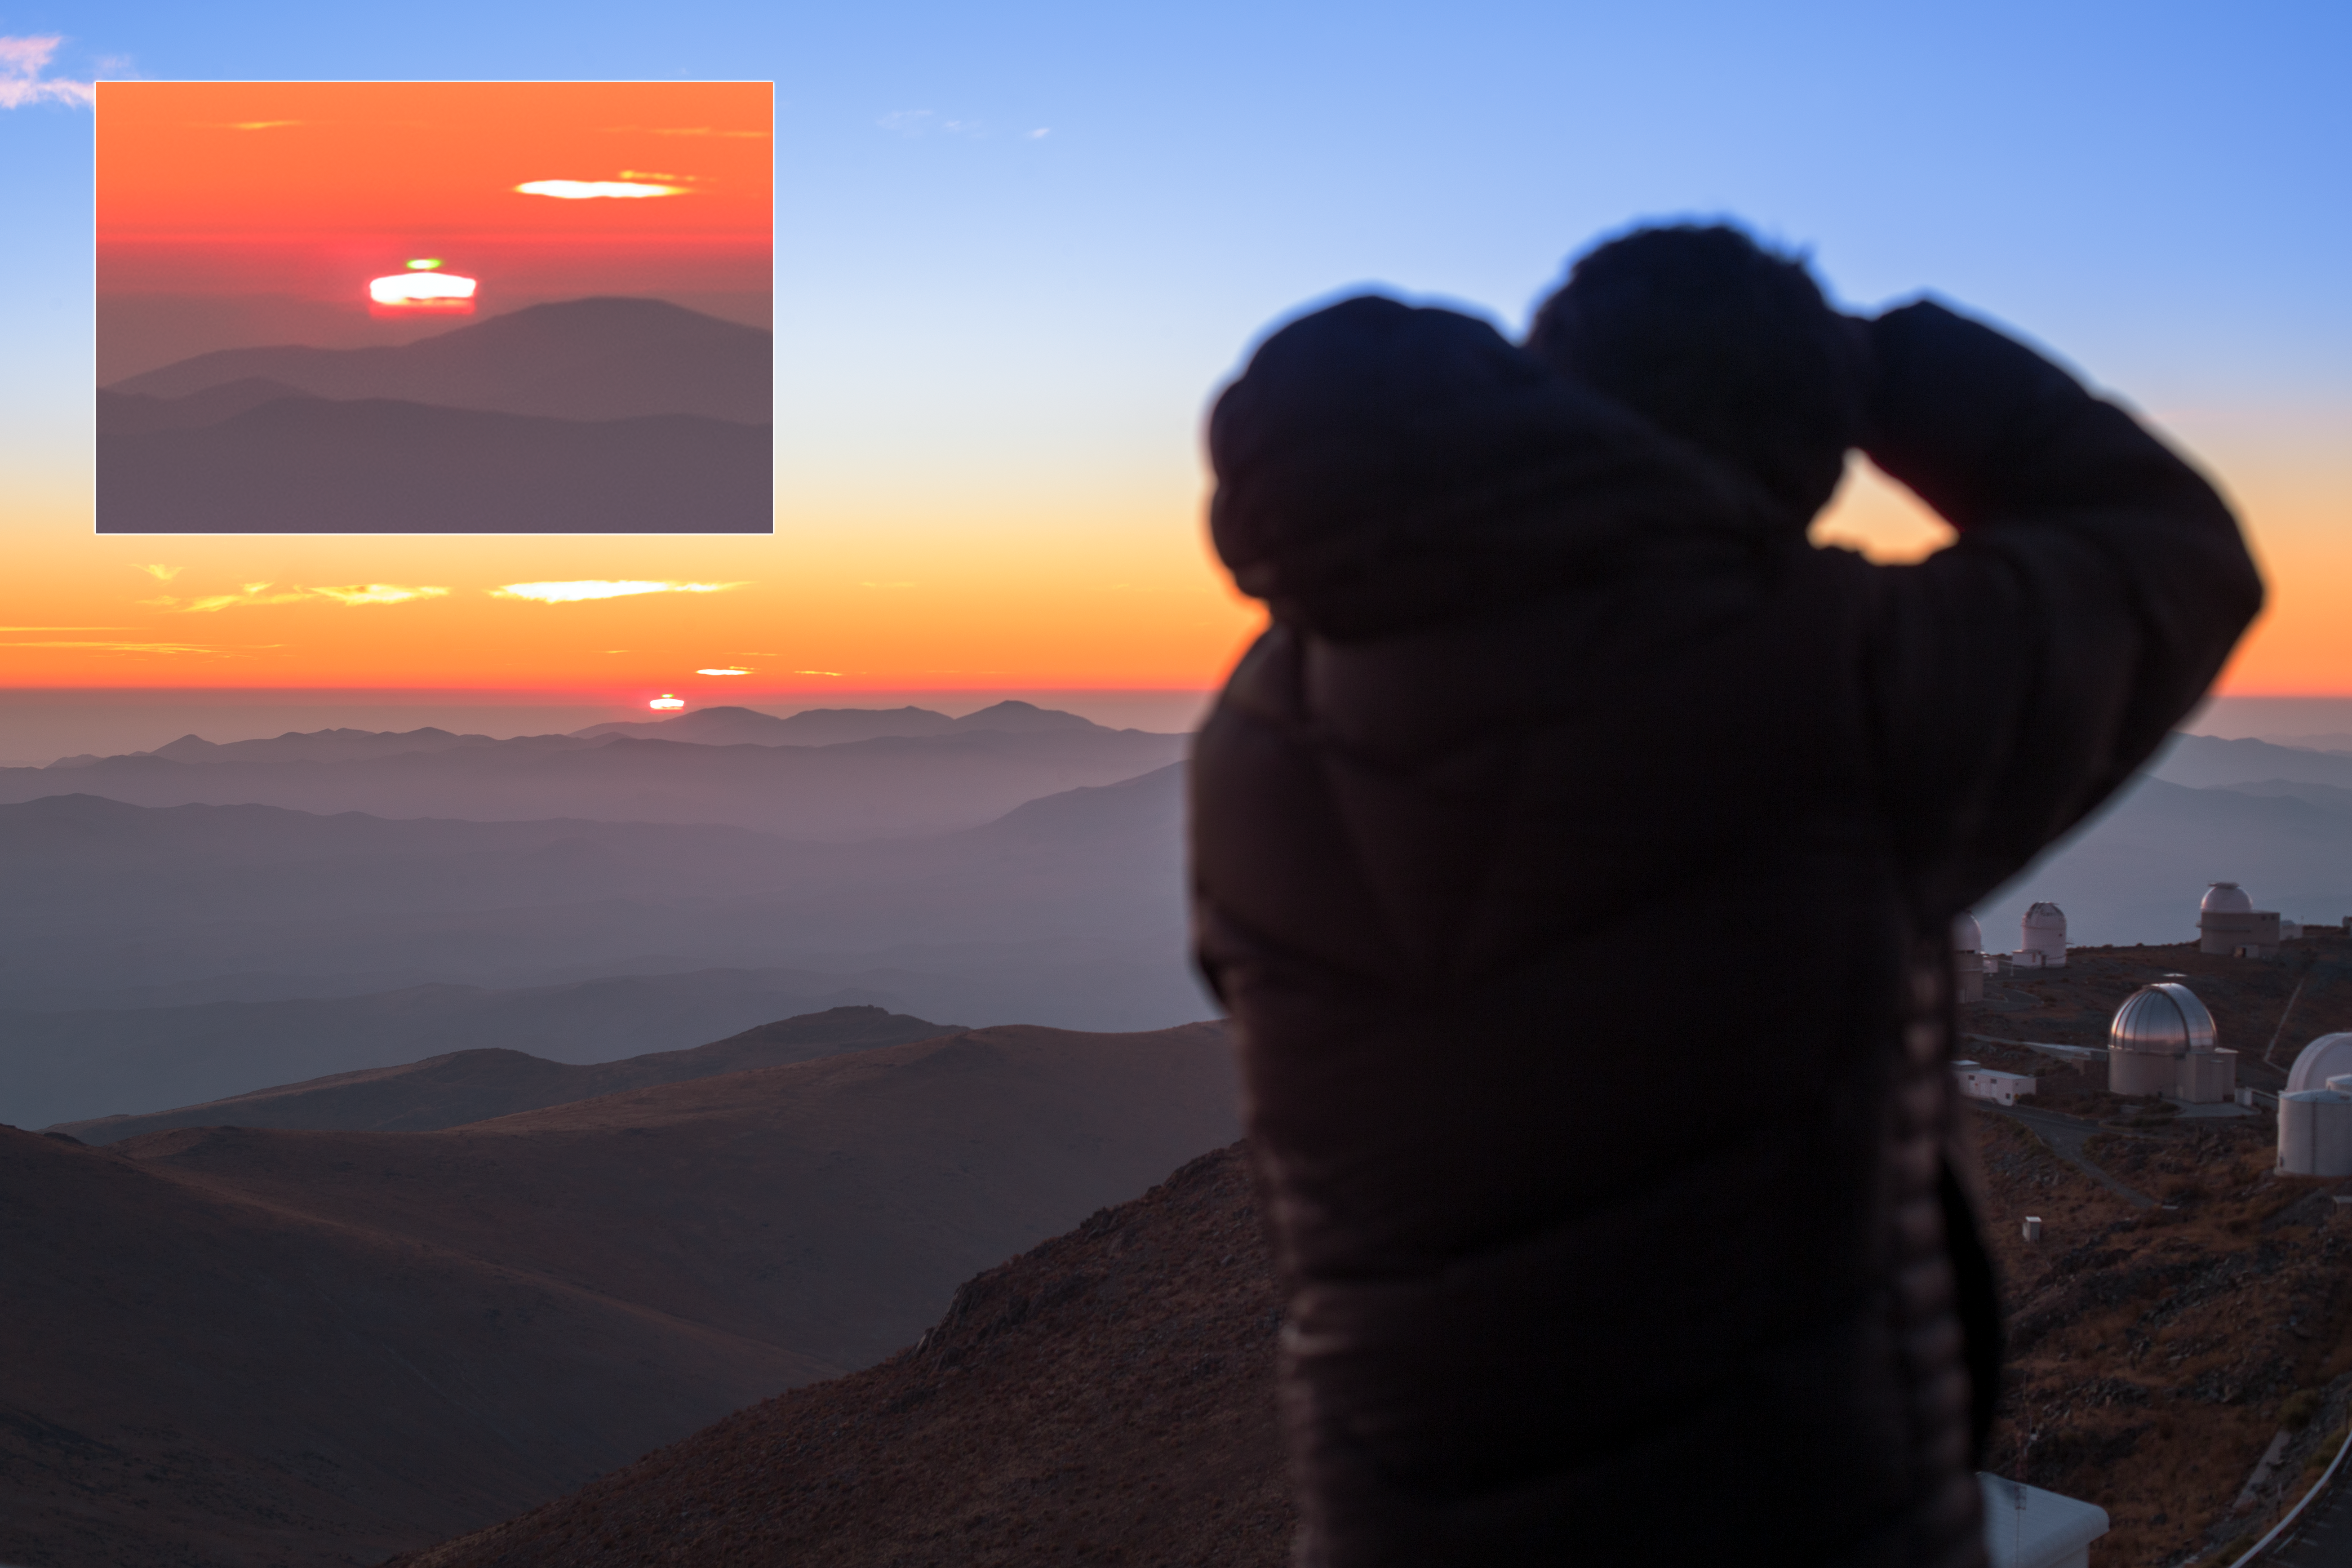

Green flash at La Silla

ESO Photo Ambassador Petr Horálek has photographed his colleague Babak Tafreshi as he photographs an unusual atmospheric phenomenon known as the Green Flash. As the light of the setting Sun is bent through the atmosphere, it is as if it was passing through a prism. Usually we only see the red part of the spectrum, so the Sun appears red, but when conditions are just right, you can see a brief flash of green on top of the setting Sun. The enlargement in the insert shows the effect more clearly. Horálek and Tafreshi are both members of ESO's Fulldome Expedition team, in Chile to take stunning photographs for use in planetarium presentations.

Credit: P. Horálek/ESO